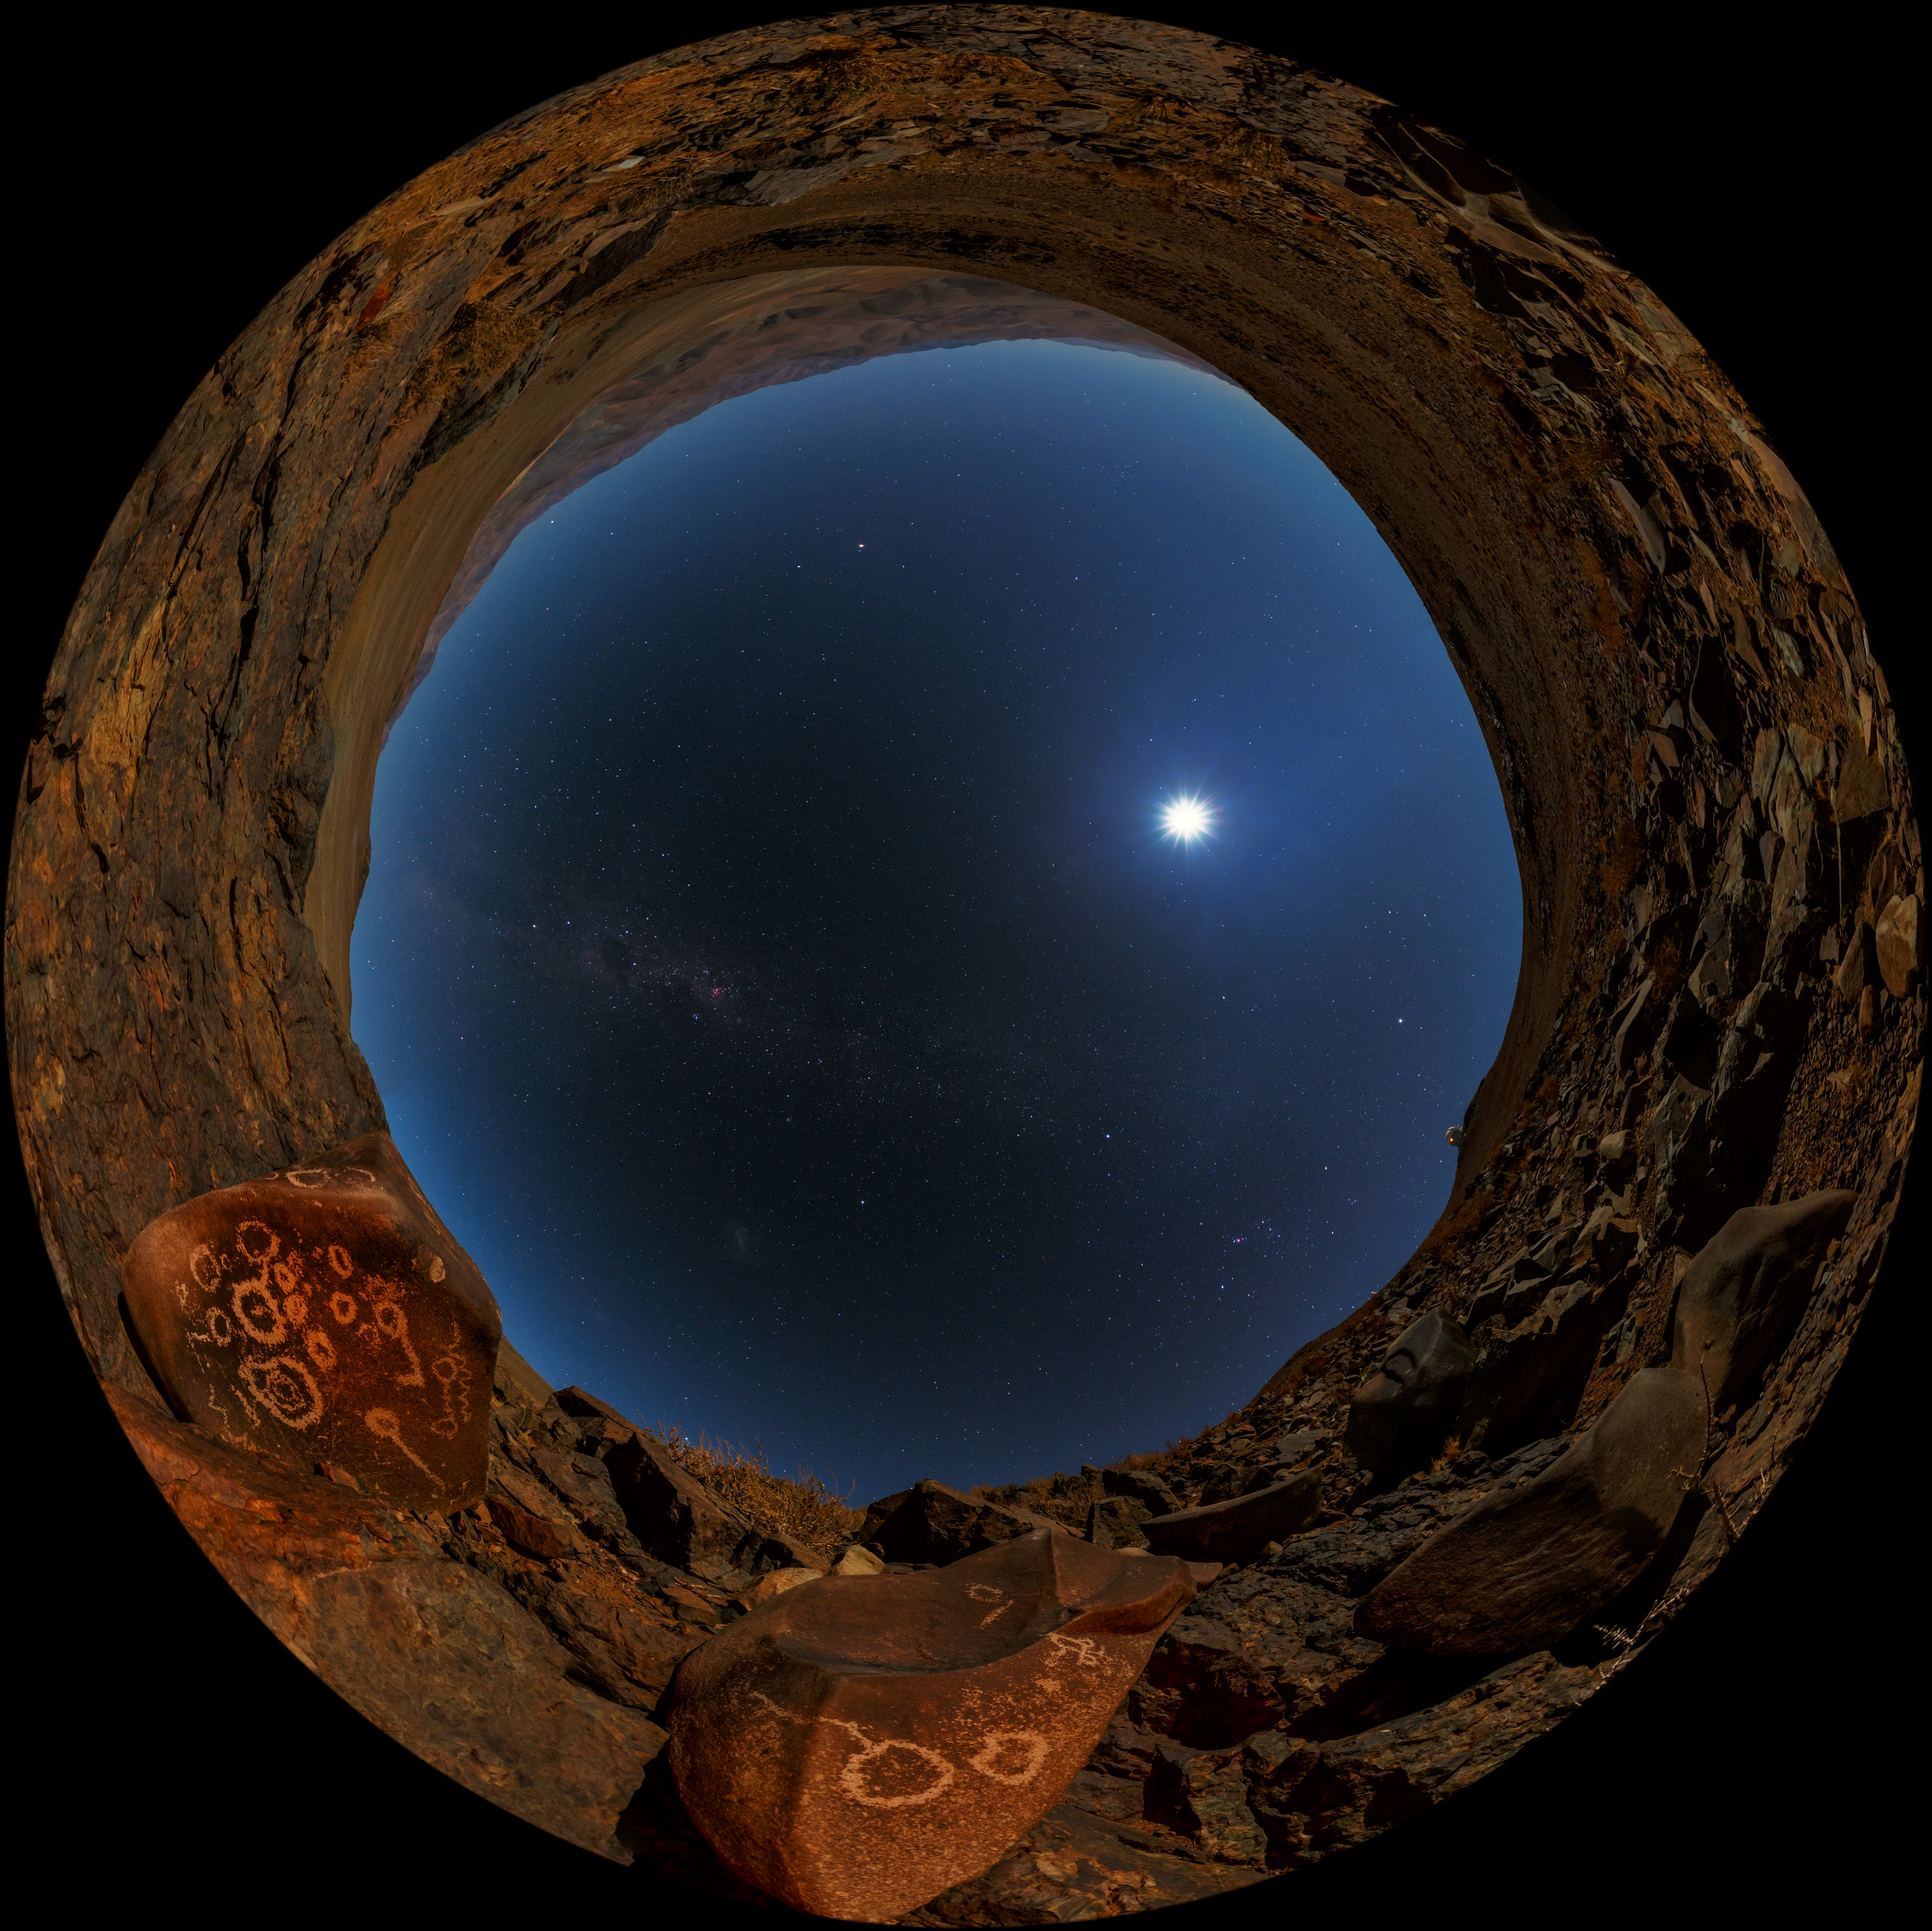

Peering through the looking glass

A UHD fish-eye/fulldome view from the Chilean Atacama Desert, showing the Moon shining brightly overhead. Taken from low on the ground it seems as though we are peering through a hole to view our galaxy. Visible on the boulder are several petroglyphs (read more here).

Captured during the ESO Ultra HD Expedition.

Credit: ESO/B. Tafreshi (twanight.org)